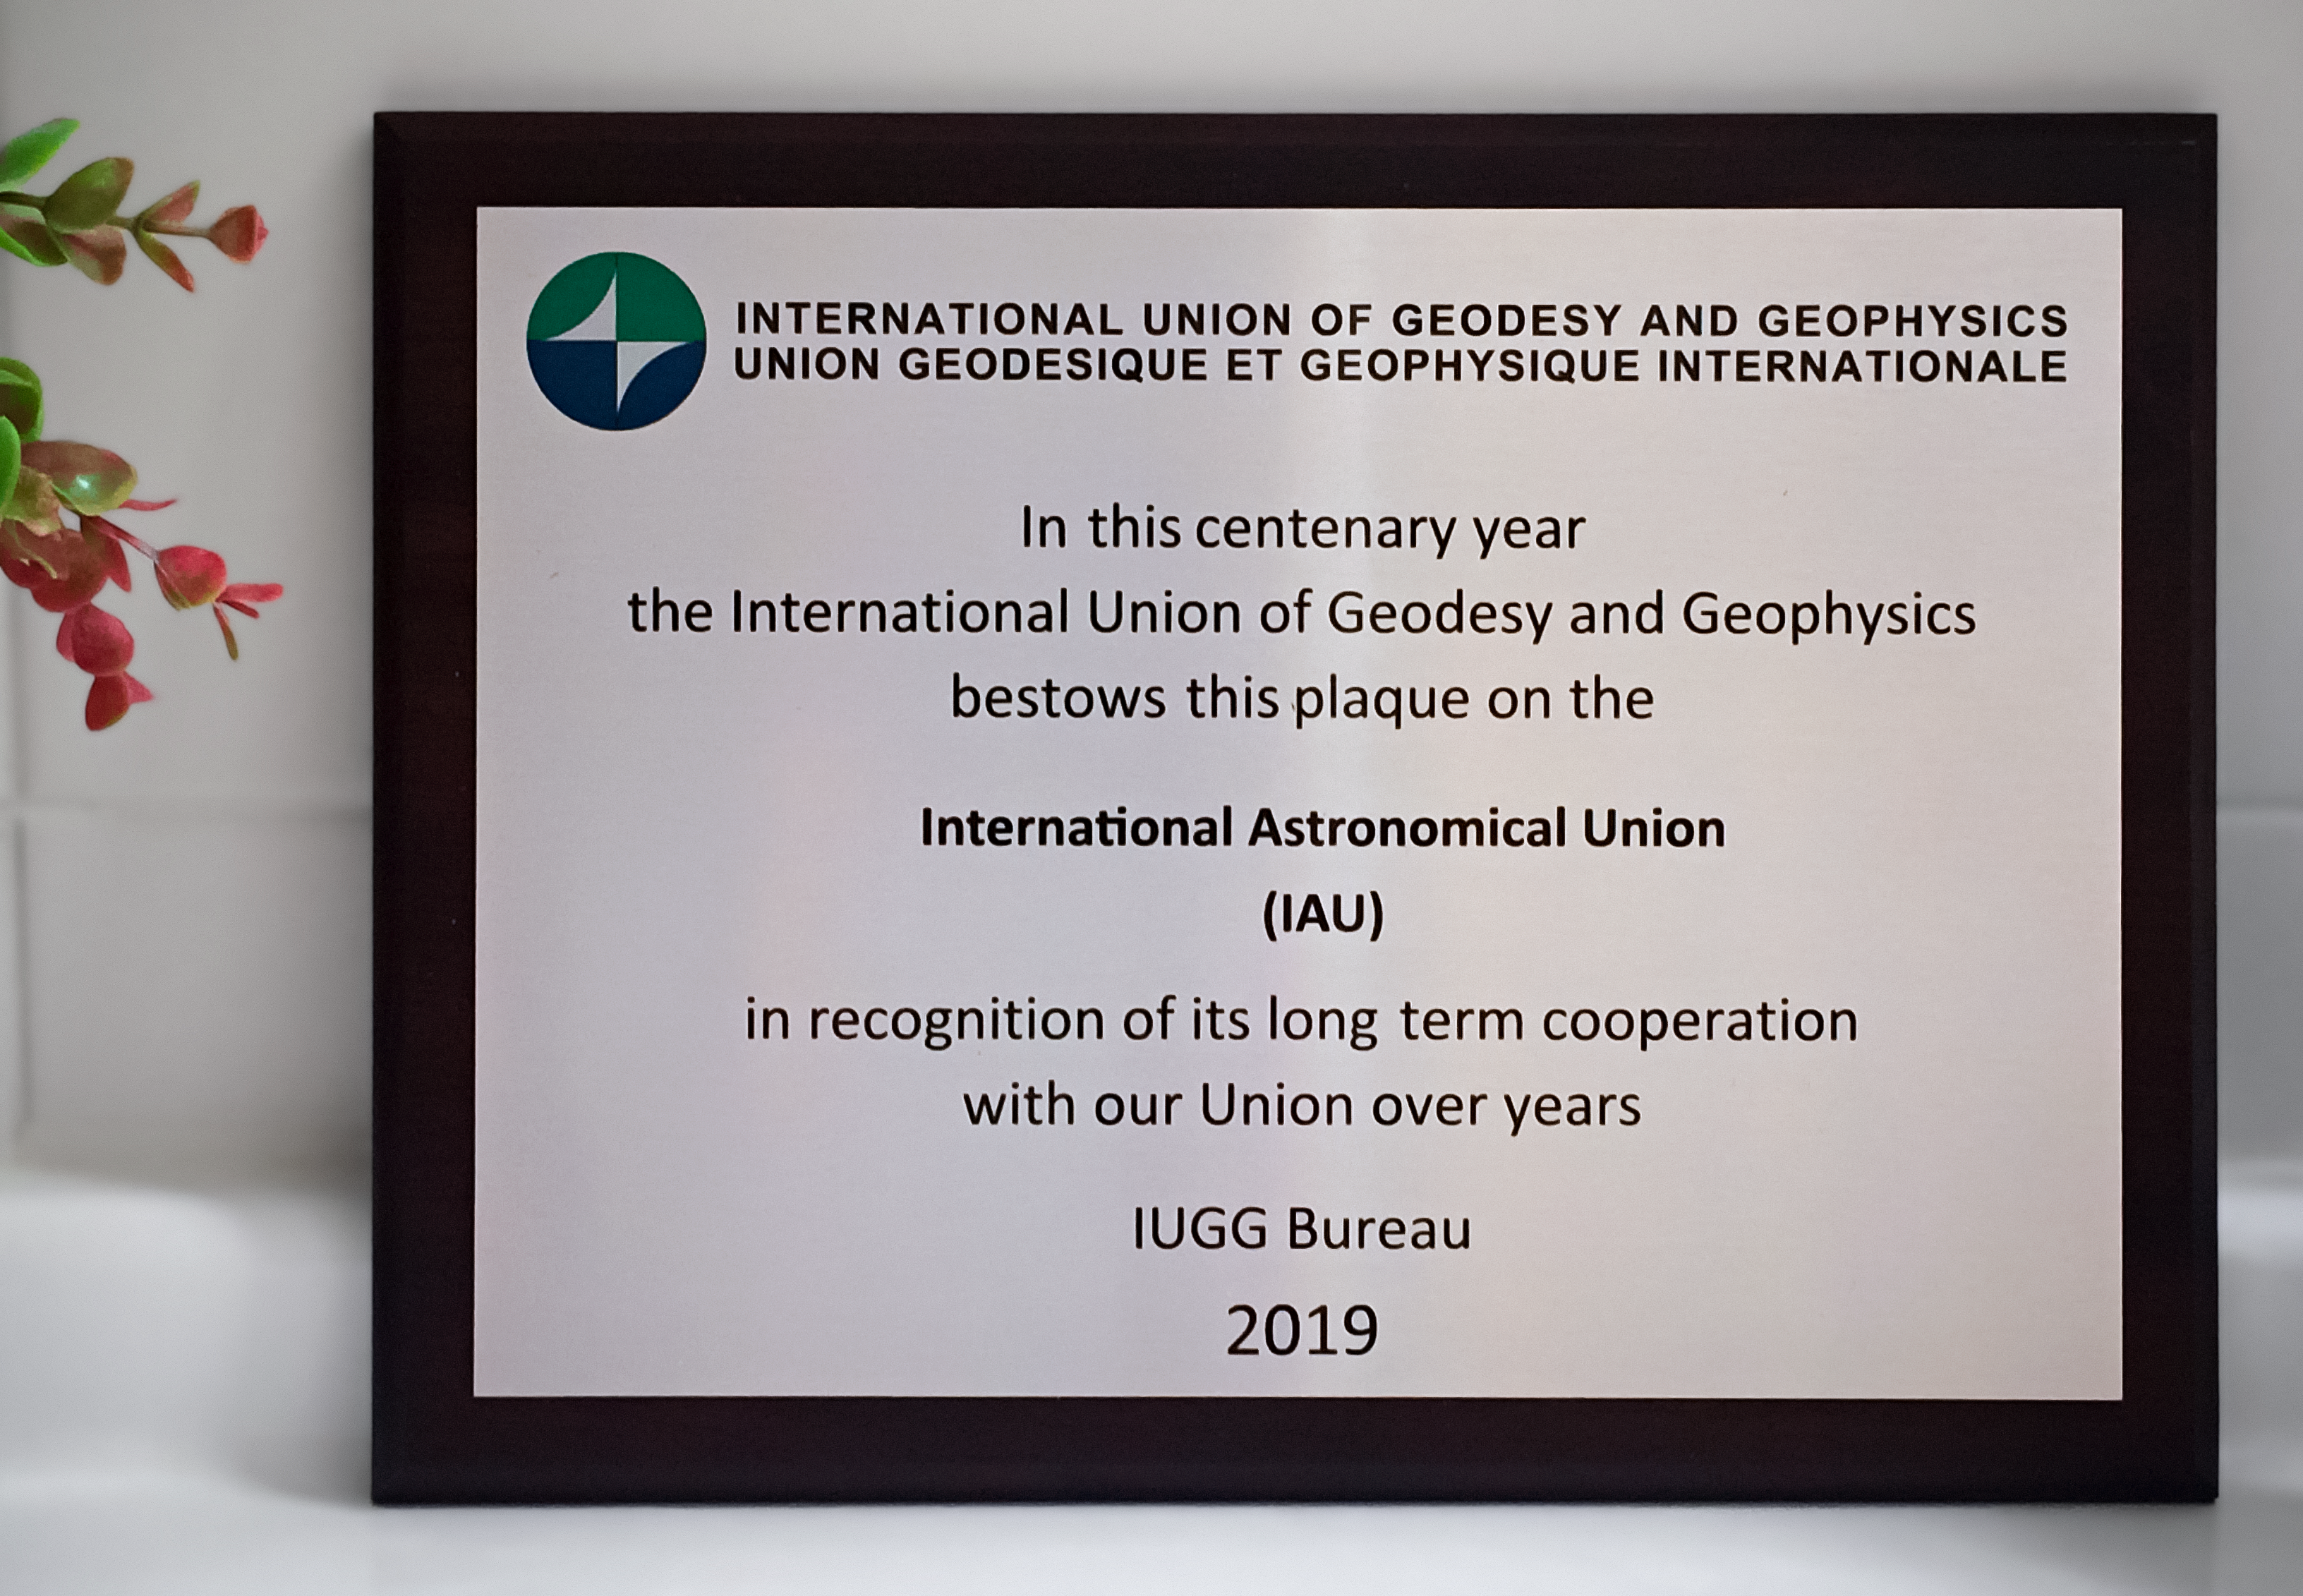

Photo of the IUGG commemorative plaque received by the IAU

A ceremony was held yesterday 29 July 2019 at the UNESCO Headquarters in Paris to celebrate the 100th anniversary of the International Union of Geodesy and Geophysics (IUGG). The IAU, represented by General Secretary Teresa Lago, received a commemorative plaque in recognition of its status as a partner organisation of the IUGG.

Credit: IAU/IUGG